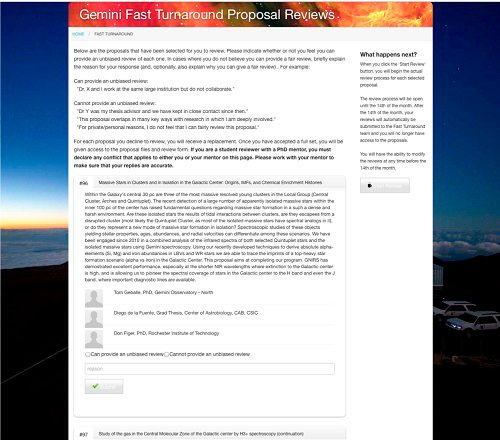

Gemini Fast Turnaround Program Screenshot

Reviewers for the Fast Turnaround program must declare that they are able to provide an unbiased review of each proposal, before being given access to the proposal itself.

Credit: International Gemini Observatory/NOIRLab/NSF/AURA